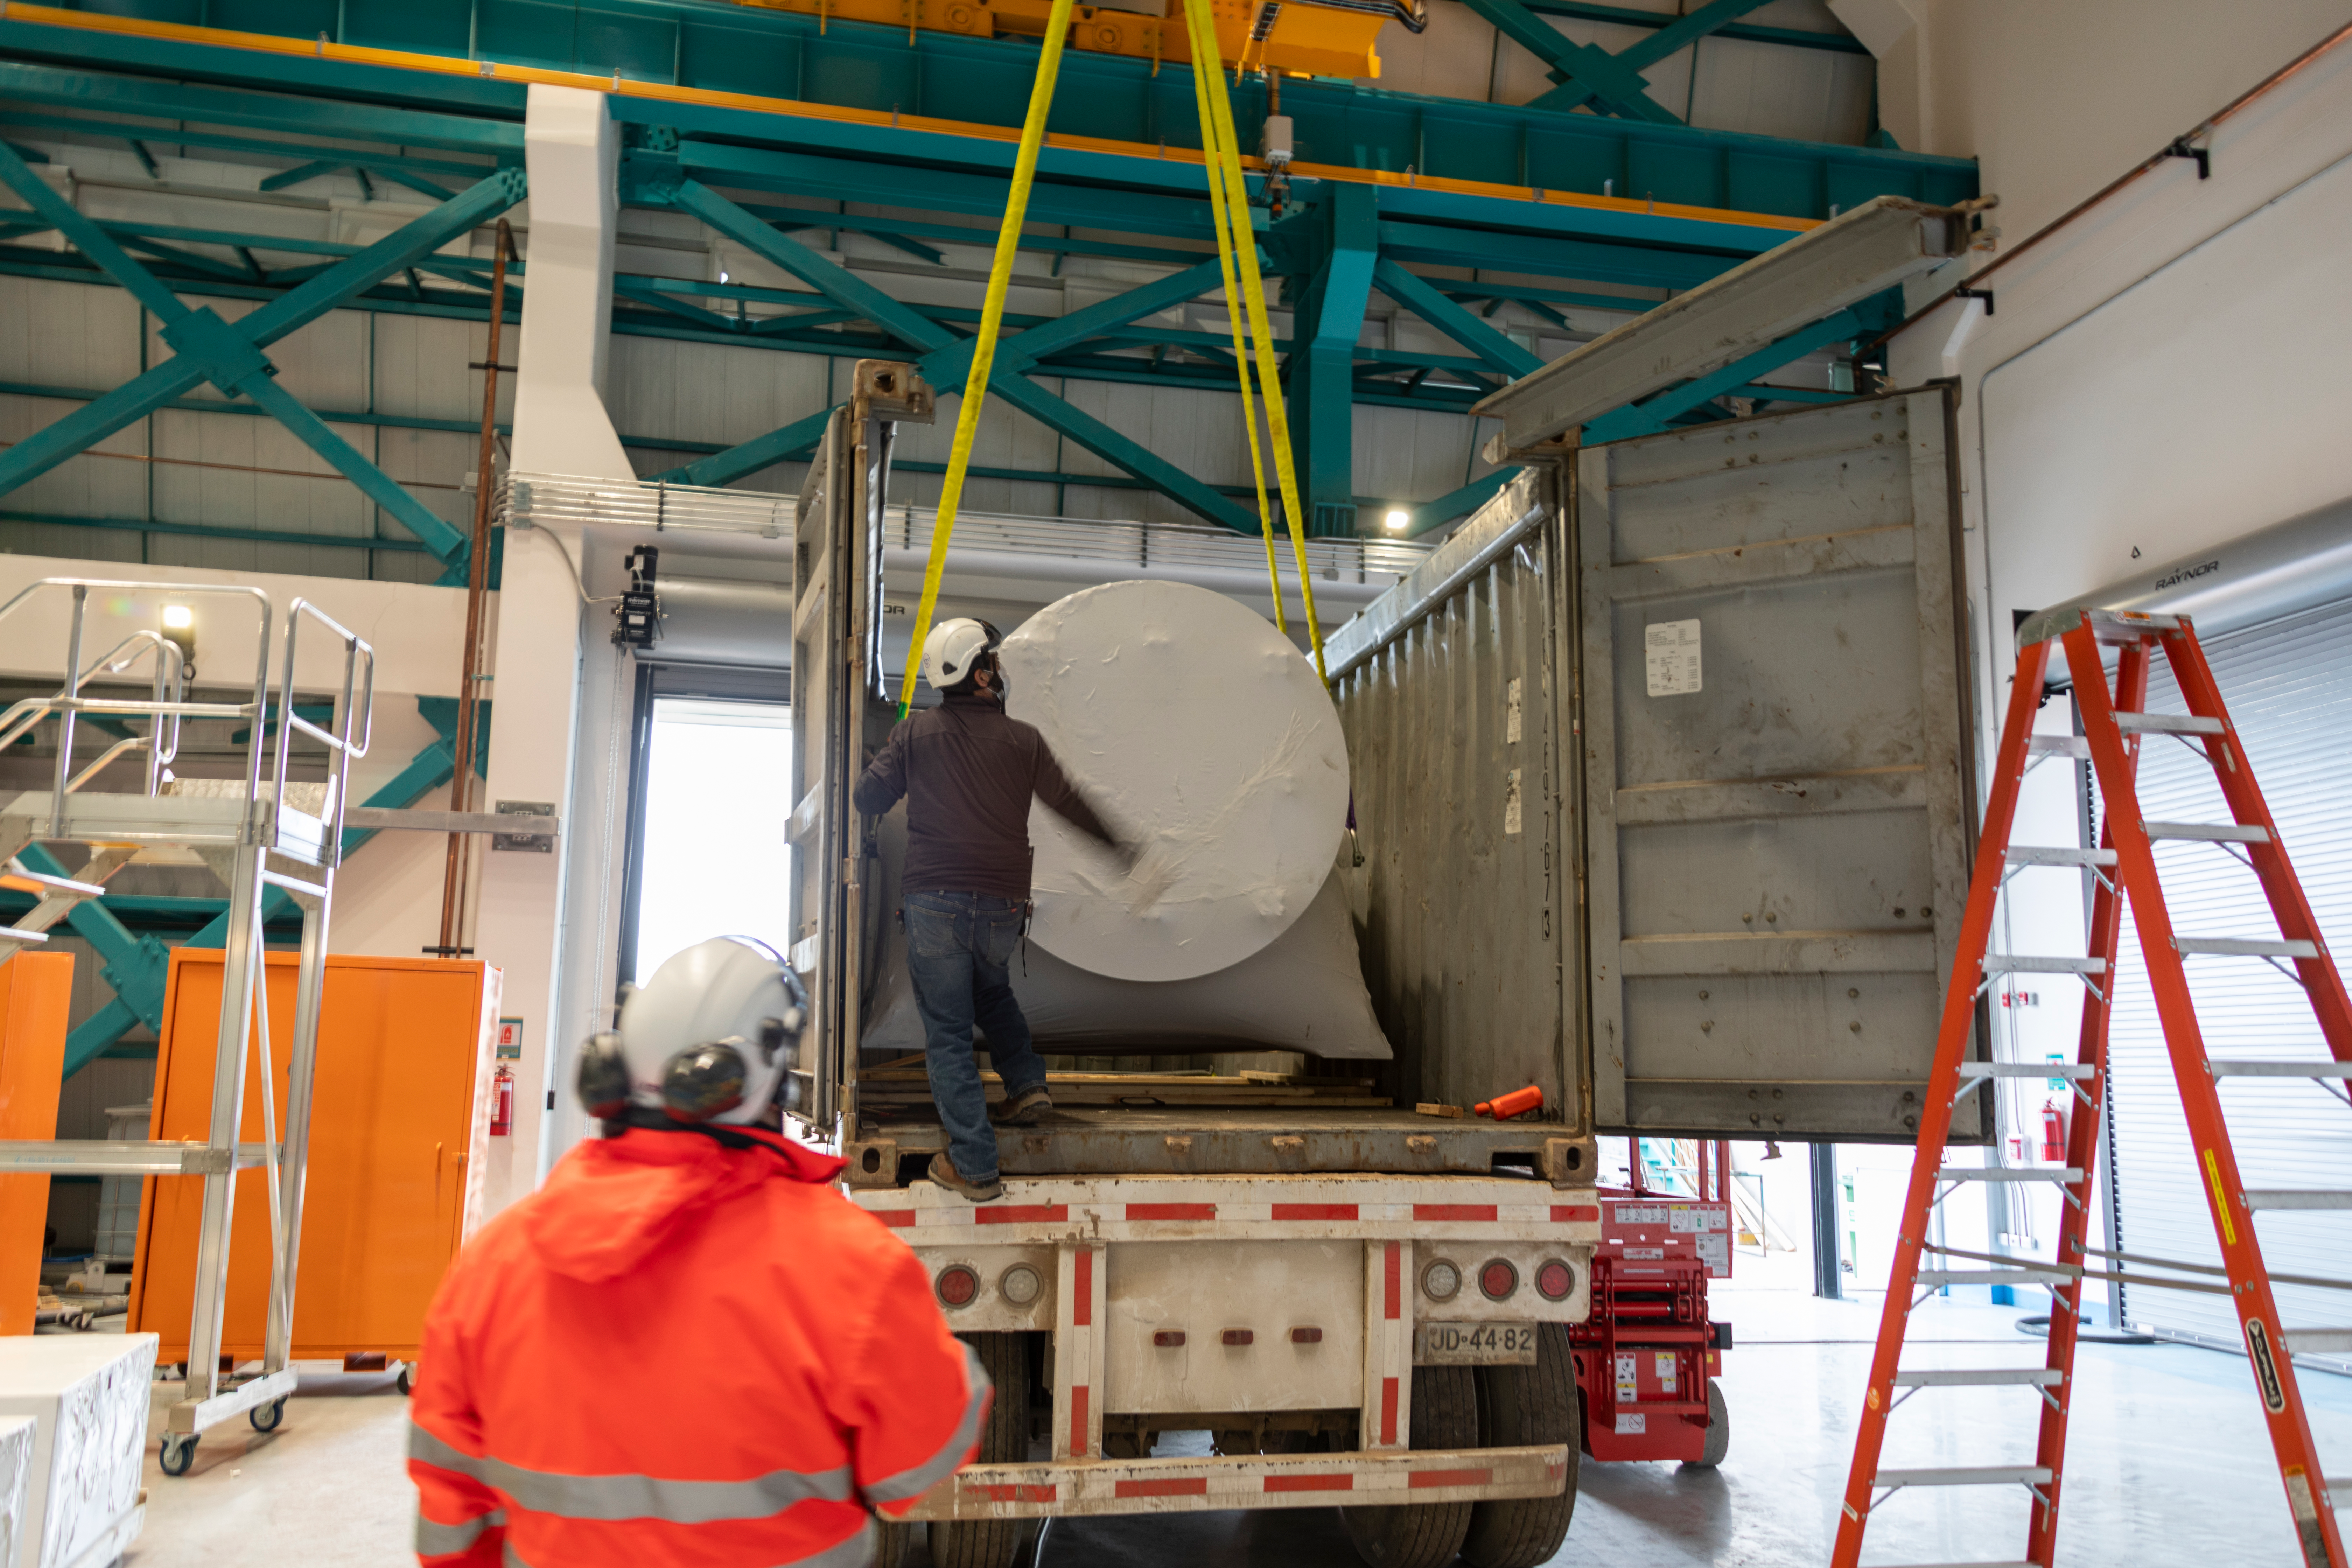

ComCam Integrating Structure Arrives

The Commissioning Camera (ComCam) integration structure, which traveled to Chile by ship while the rest of ComCam went by air, arrived safely last week and was transported to the summit facility building.

Credit: Rubin Observatory/NSF/AURA